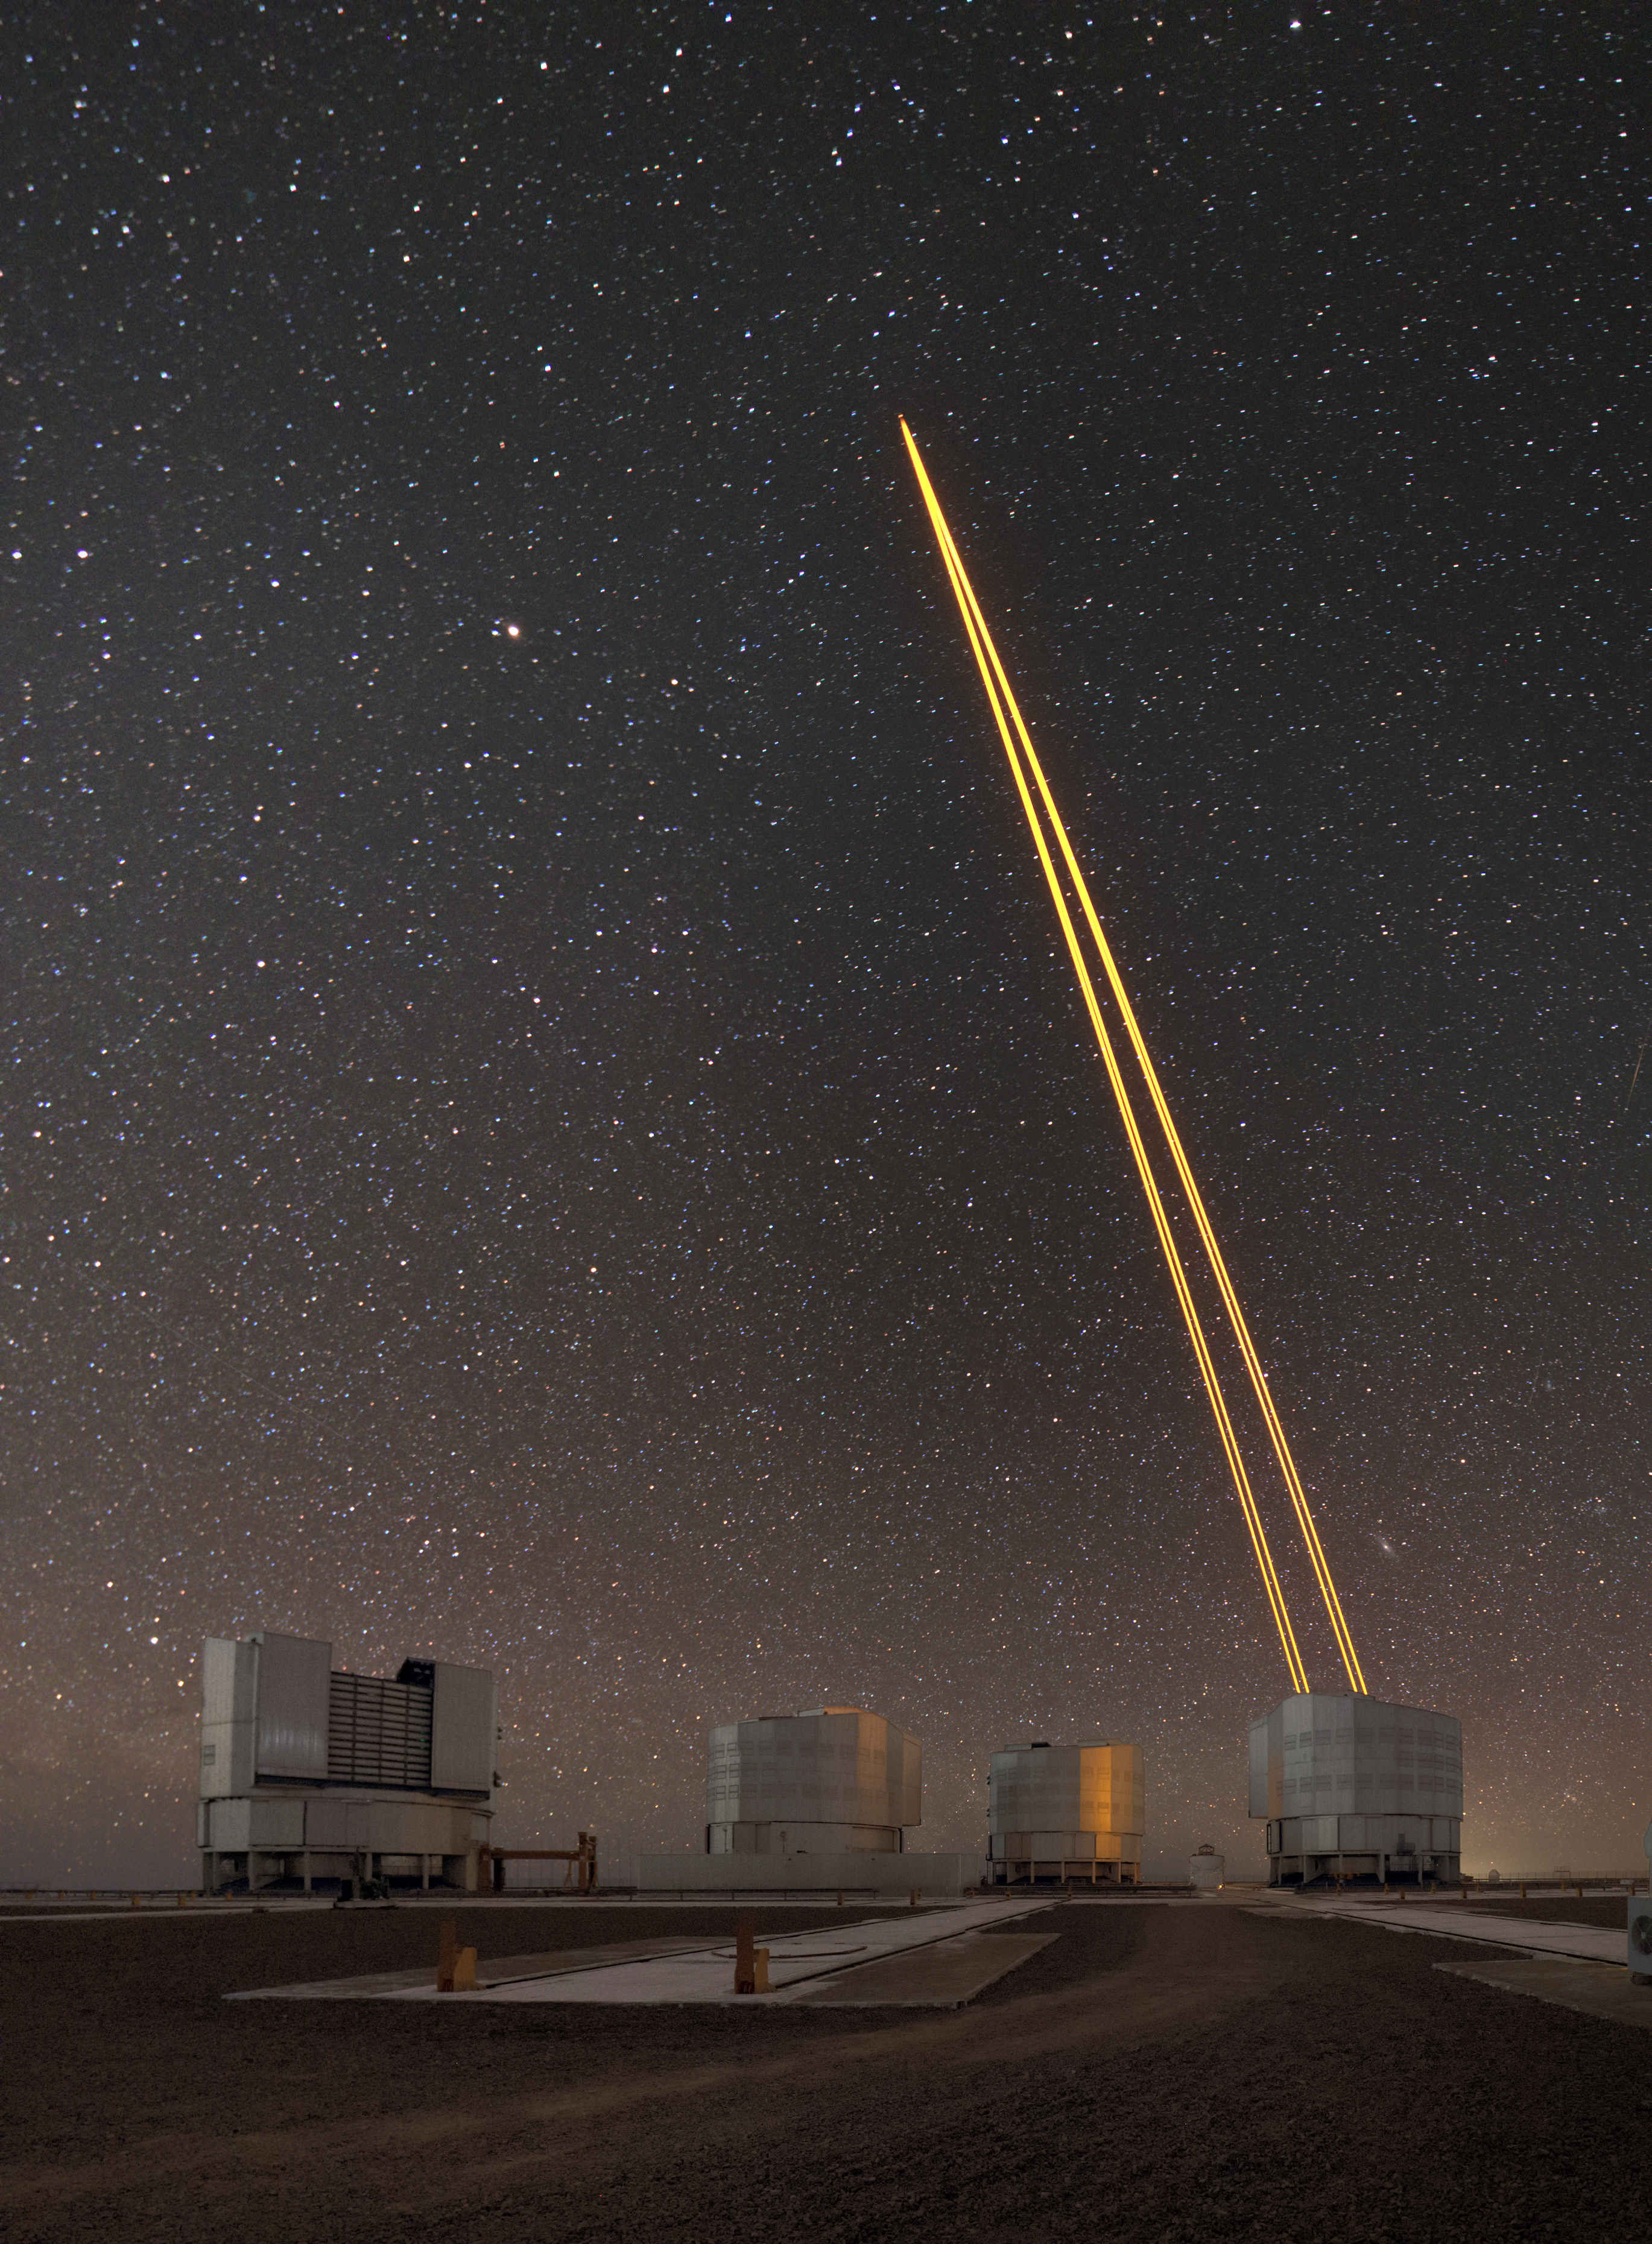

Laser to the stars

Unit telescope 4 (Yepun) of ESO's Very Large Telescope sends up laser light to create an artificial guide star. The guide star is part of the state-of-the-art Adaptive Optics technology that corrects the blurring effects of Earth's atmosphere to produce sharper images. The three other unit telescopes are also pictured, from left to right: Antu, Kueyen and Melipal.

Credit: S. Stroebele/ESO